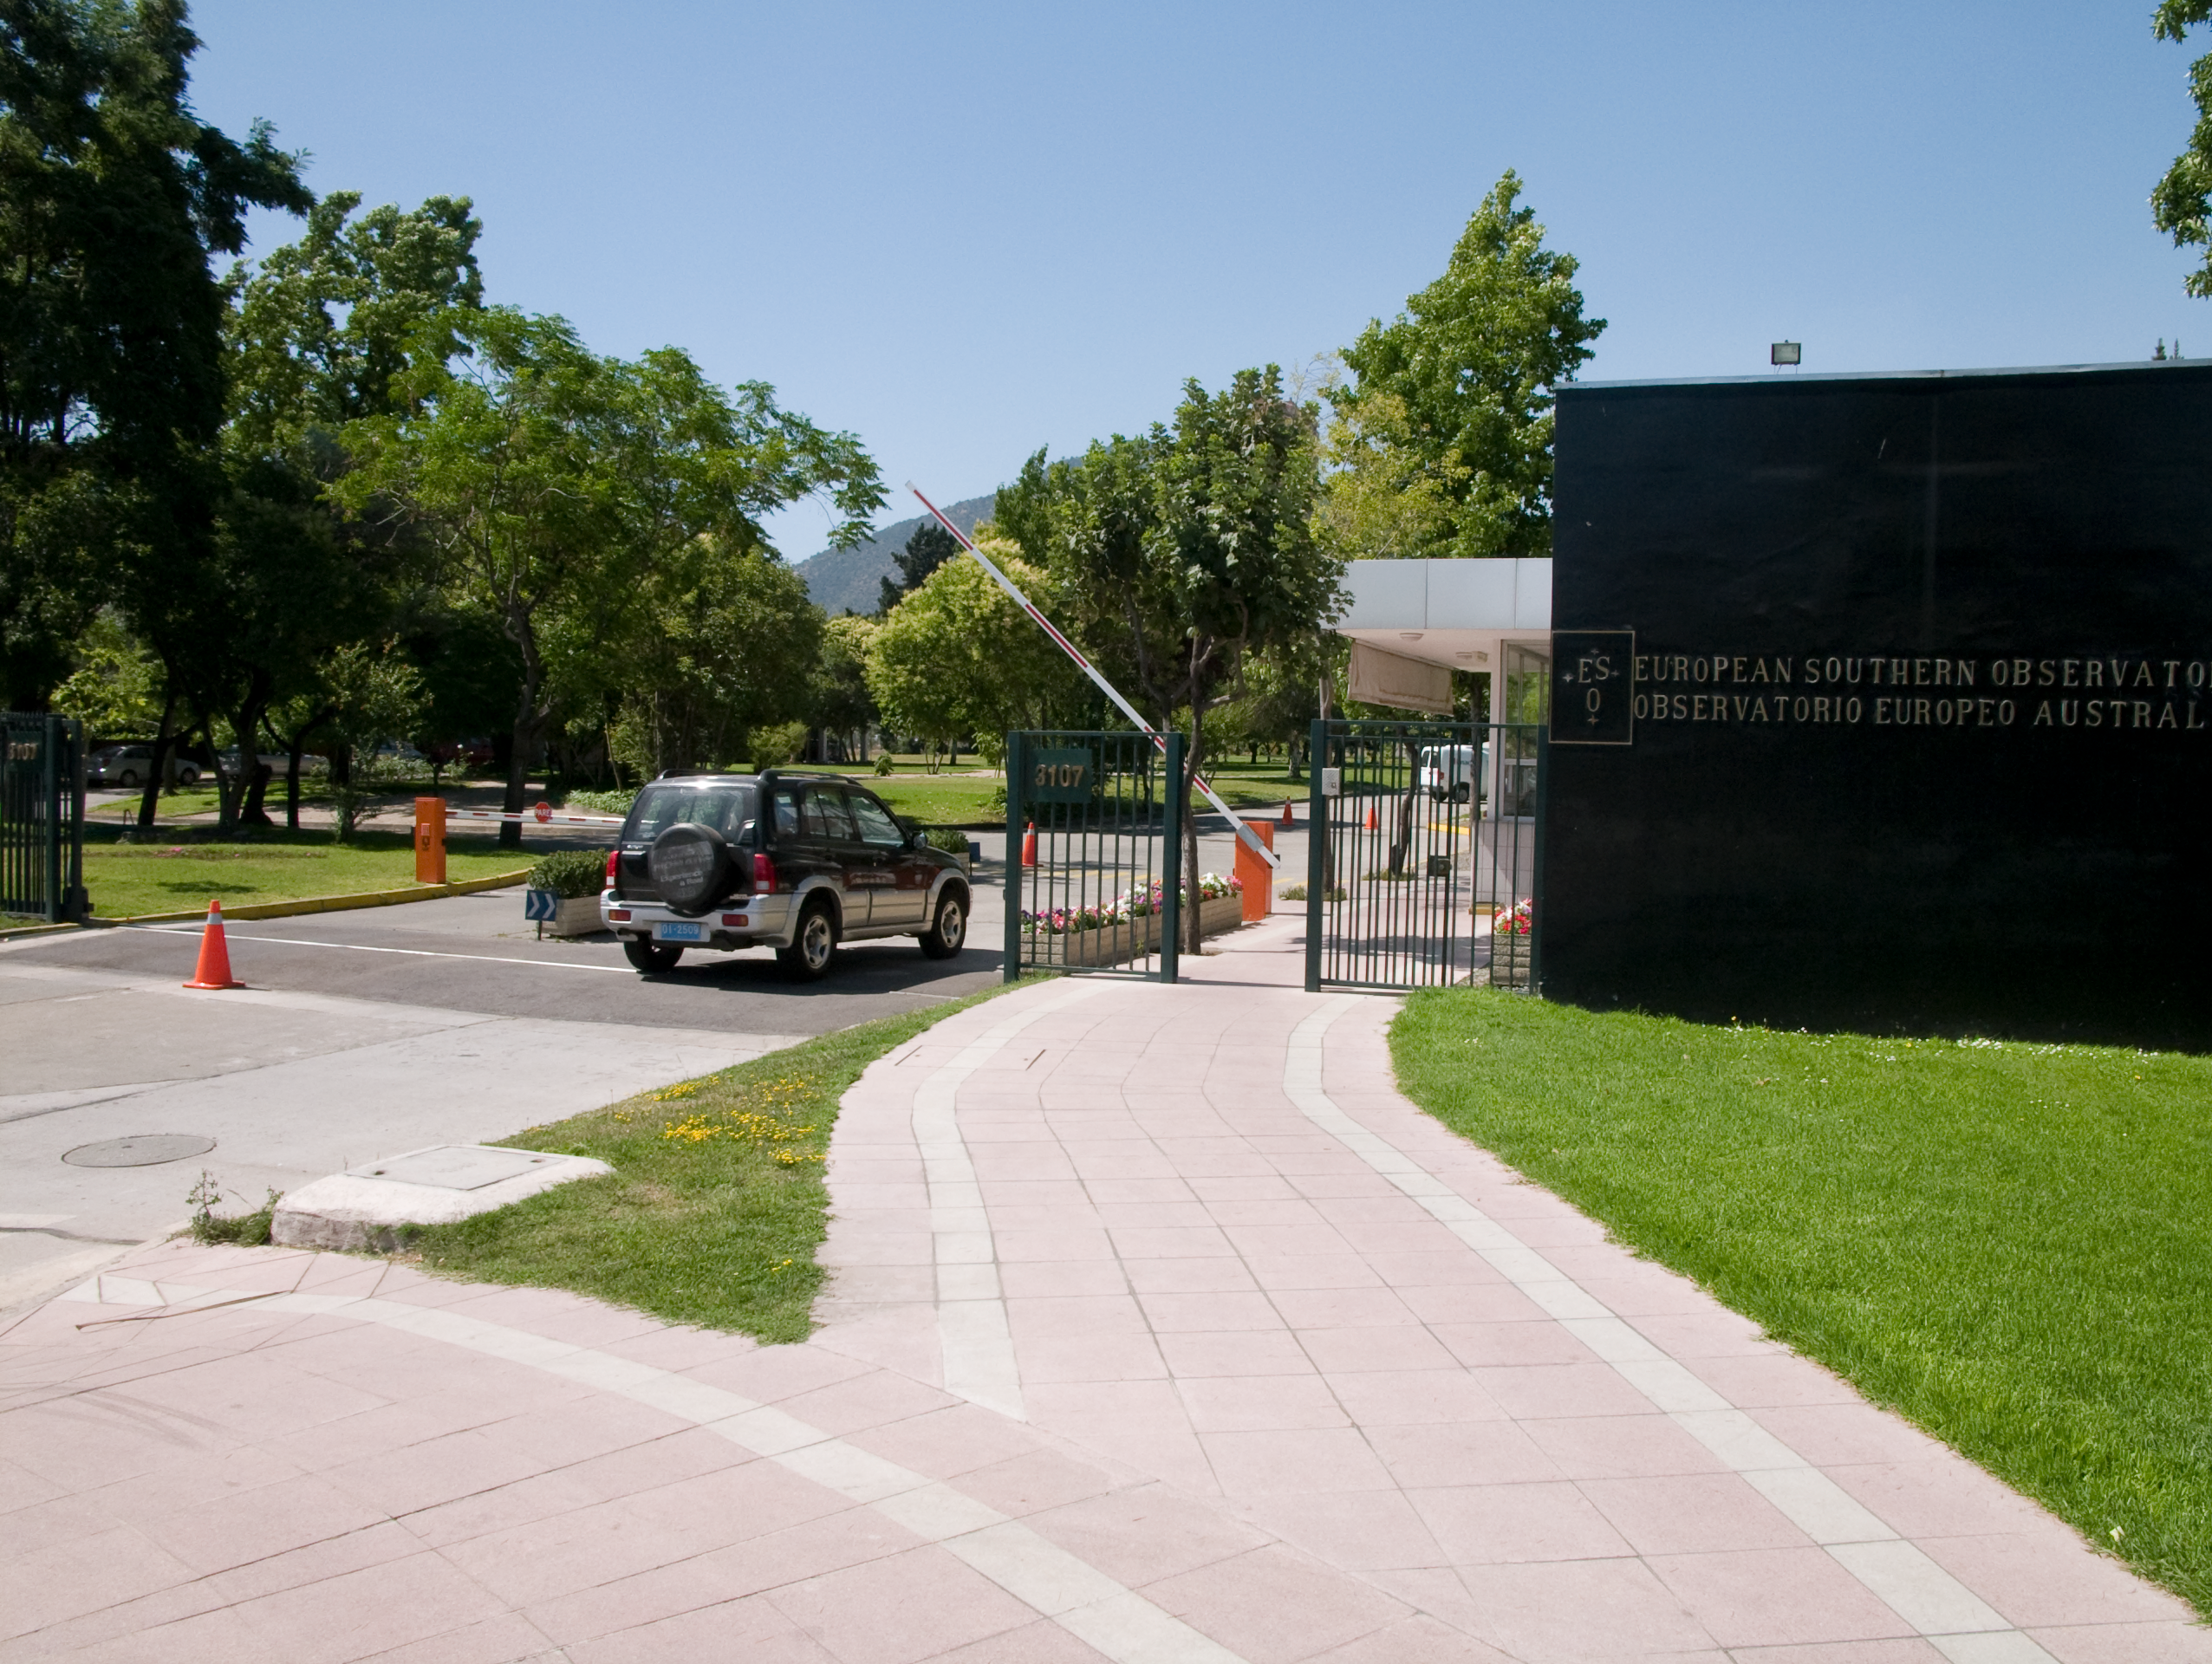

Vitacura headquarters

ESO Headquarters in Chile is situated next to the UN building in the Vitacura district - it was constructed in 1967-69 and houses the ESO/Chile administration, as well as offices for the ESO astronomers and a comprehensive library.

Credit: ESO/A. Triat